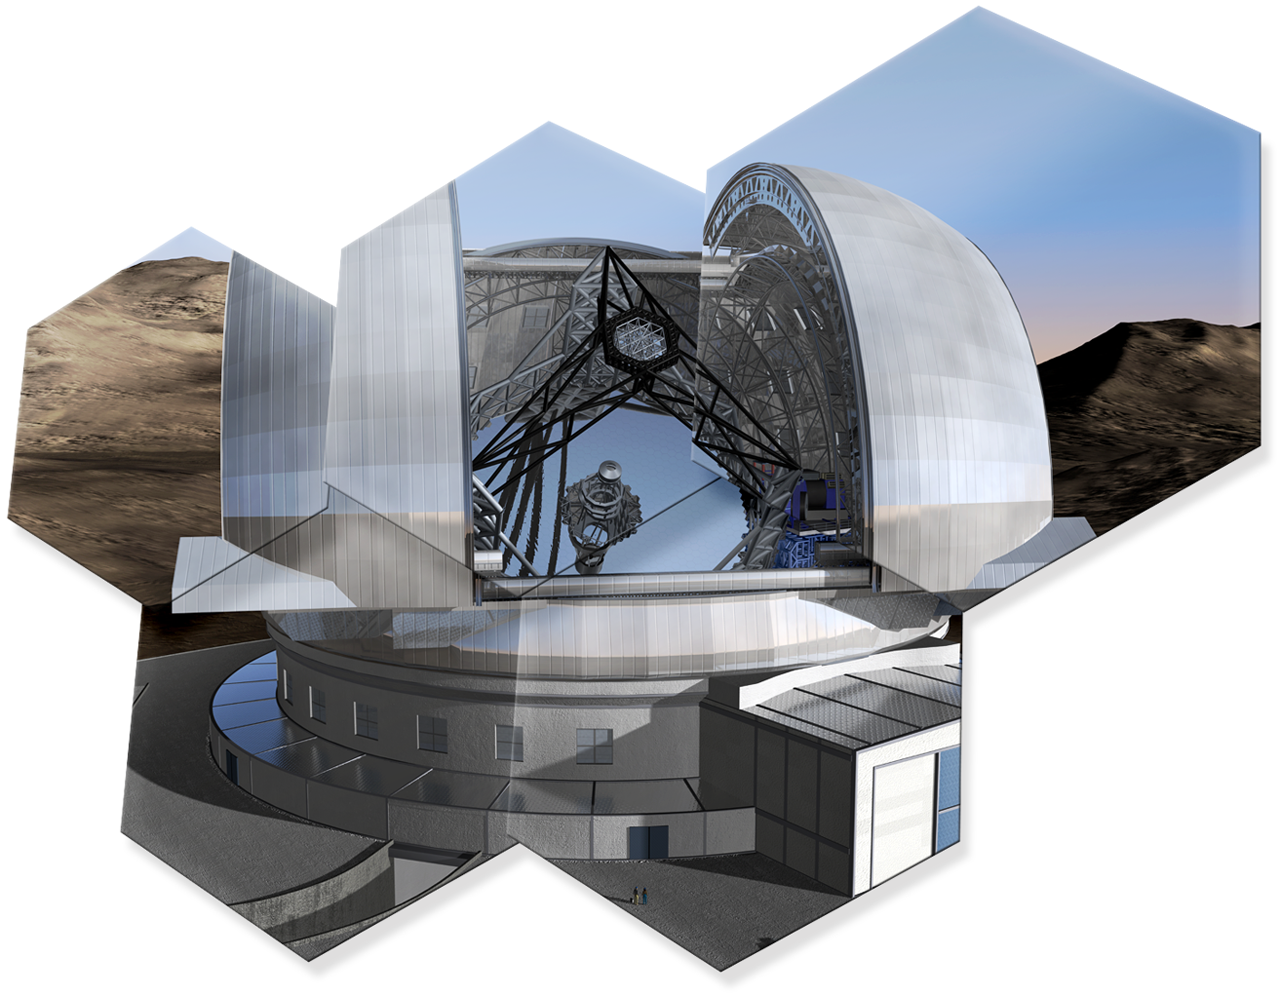

Artwork showing some hexagonal mirror pieces of ELT

The design for the ELT shown here is preliminary.

Read more about the ELT on http://www.eso.org/public/teles-instr/e-elt.html

Credit: ESO